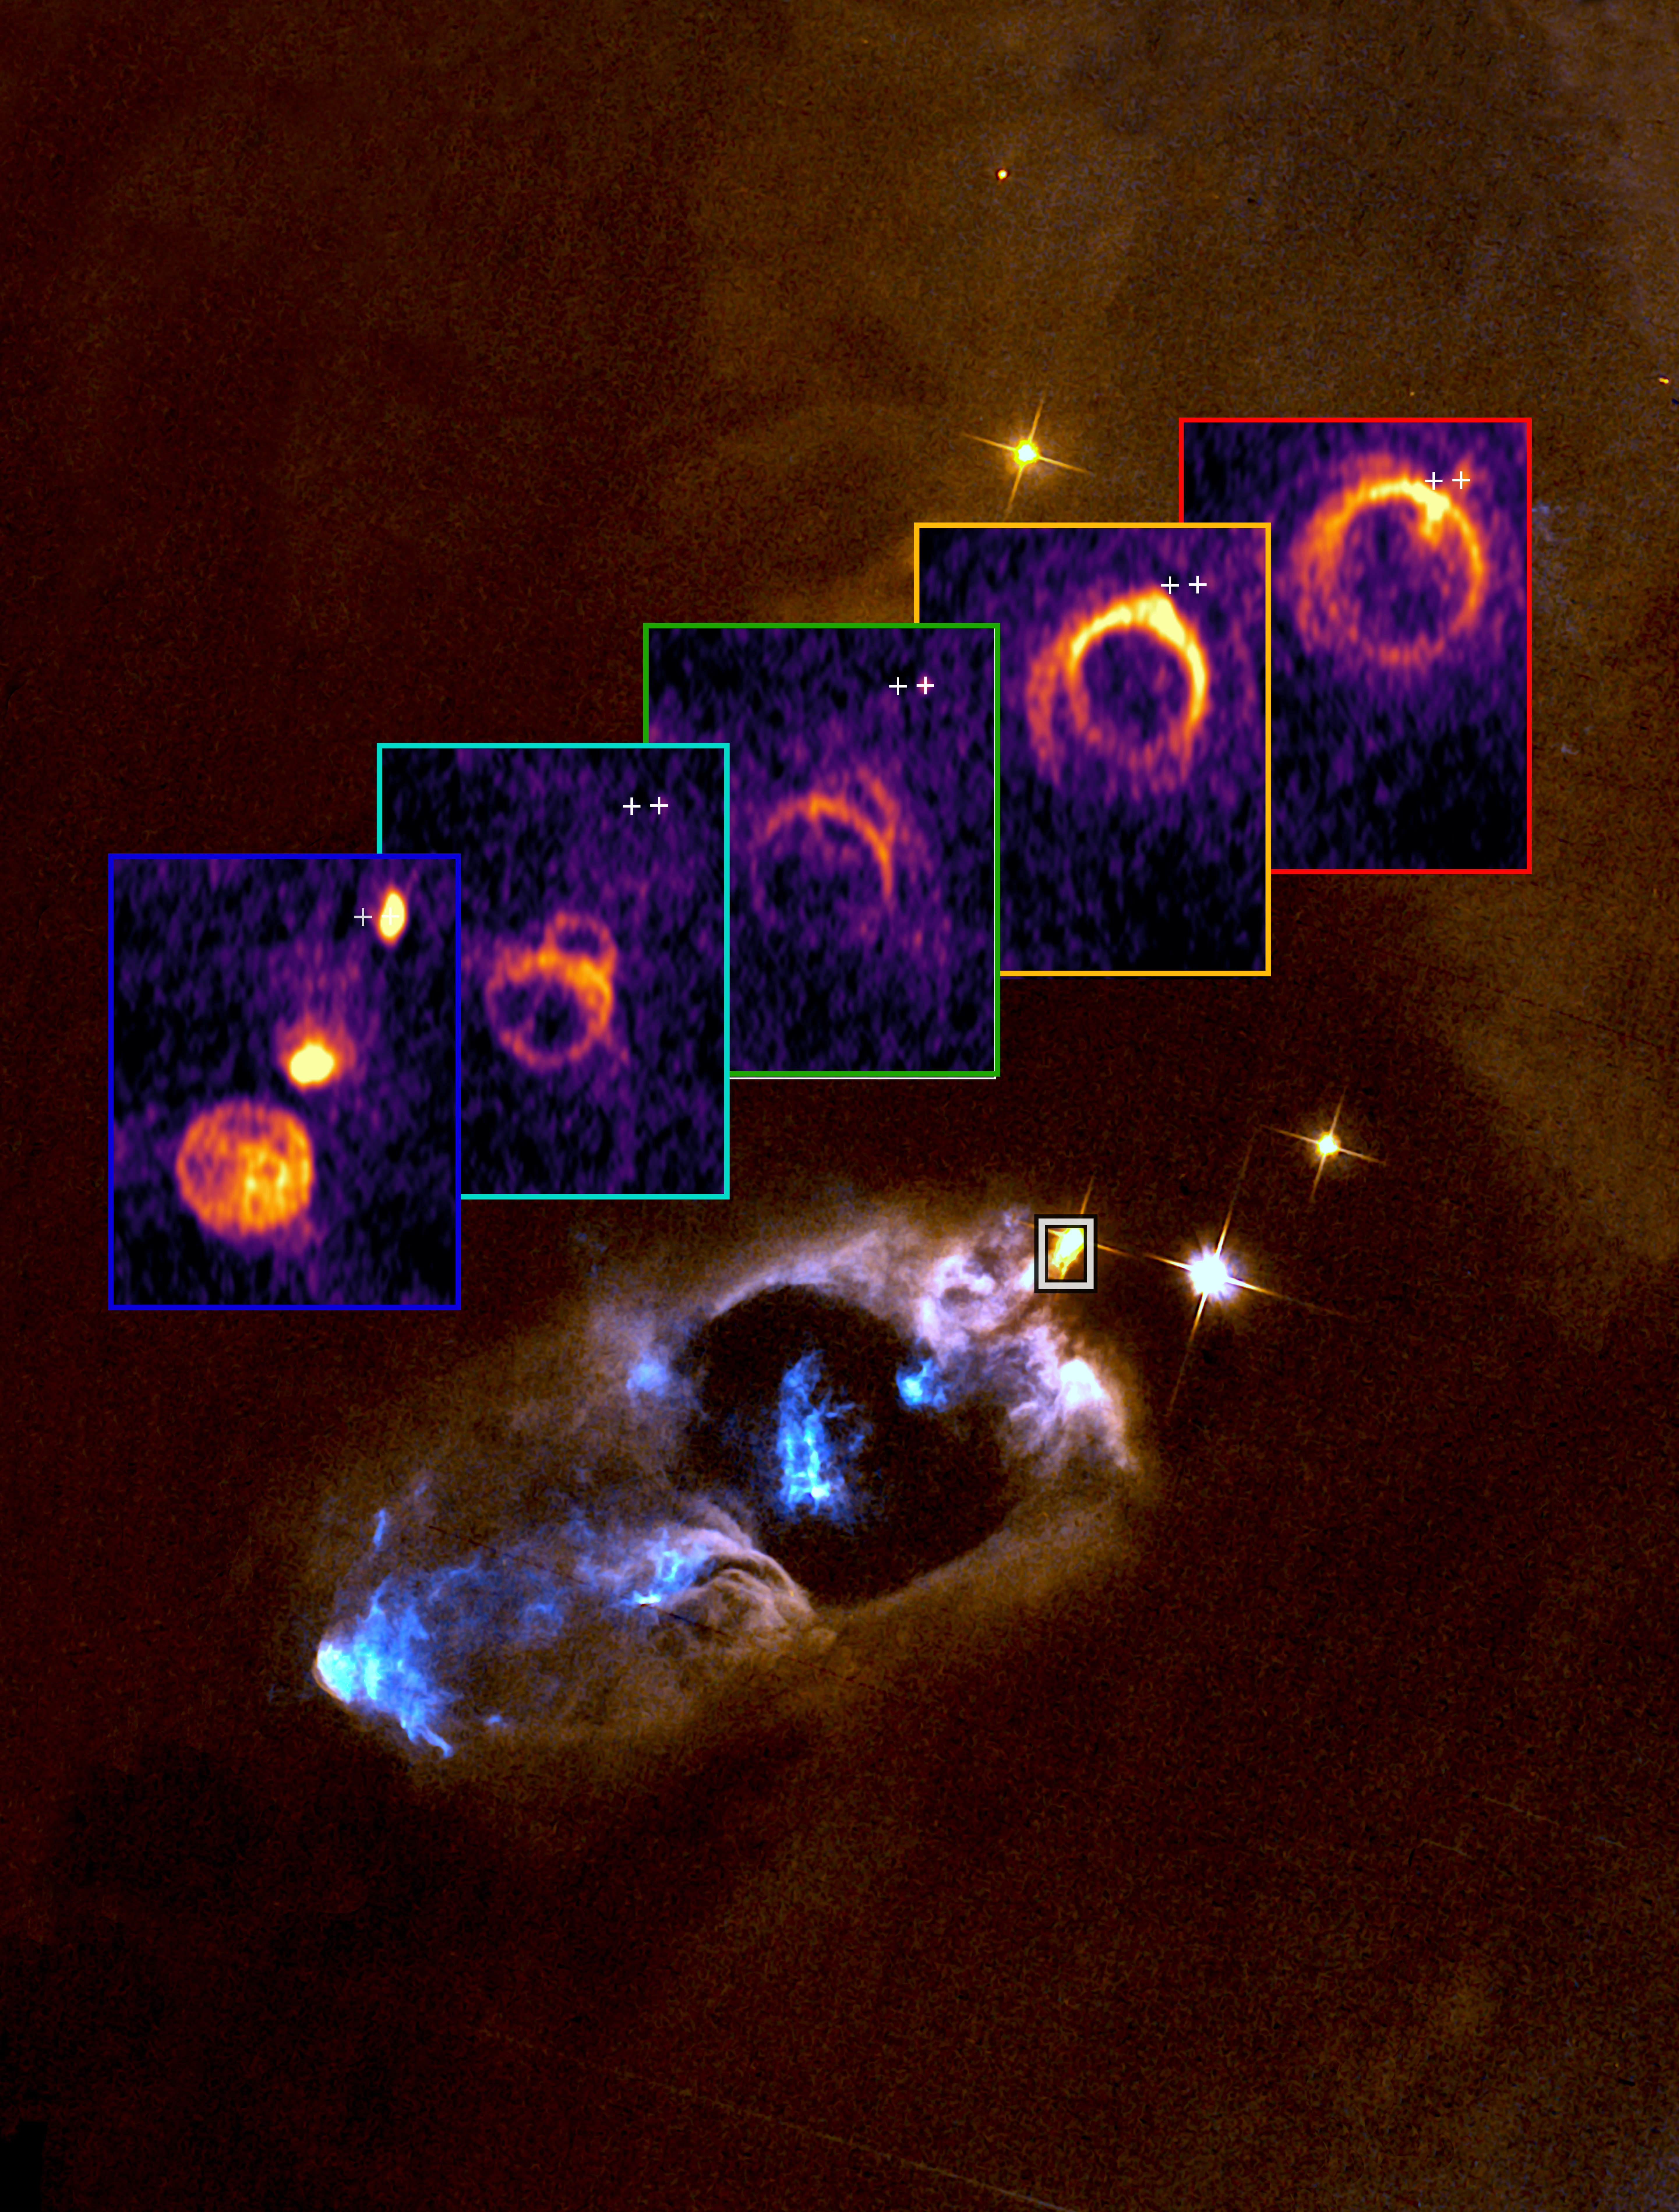

Young stars blow bubbles?

We know that a star’s childhood is turbulent: growing via a disc of gas and dust, the same disc from which planets form. Young stars also experience outbursts, expelling material via fast jets that regulate how much material is left to feed the young stars and form planets around it. Today’s Picture of the Week shows one of those jets interacting with the surrounding material.

The background image, taken with the NASA/ESA Hubble Space Telescope, shows the young star SVS 13, located in the star-forming region NGC 1333 about 1000 light-years away. This star is expelling gas in the form of clumps known as “molecular bullets”. The insets show observations of one of those “bullets” taken with the Atacama Large Millimeter/submillimeter Array (ALMA), in which ESO is a partner. Each frame displays gas moving at different speeds, ranging from 35 km/s (red) to 97 km/s (blue).

This series of images is similar to a medical tomography, and allows astronomers to reconstruct the 3D shape of the rings and shells of gas that the jet creates as it interacts with its environment. “This is the first time such a degree of fine detail has been reached, thanks to the exquisite sensitivity achieved in our study with ALMA,” said Guillermo Blazquez-Calero, lead author of the study recently published in Nature Astronomy. This will help astronomers understand the not-so-peaceful infancy of stars and how planets form around them.

Credit: ALMA(ESO/NAOJ/NRAO)/G. Blázquez-Calero, M. Osorio, G. Anglada. Background image credit: ESA/Hubble & NASA/Karl Stapelfeldt.